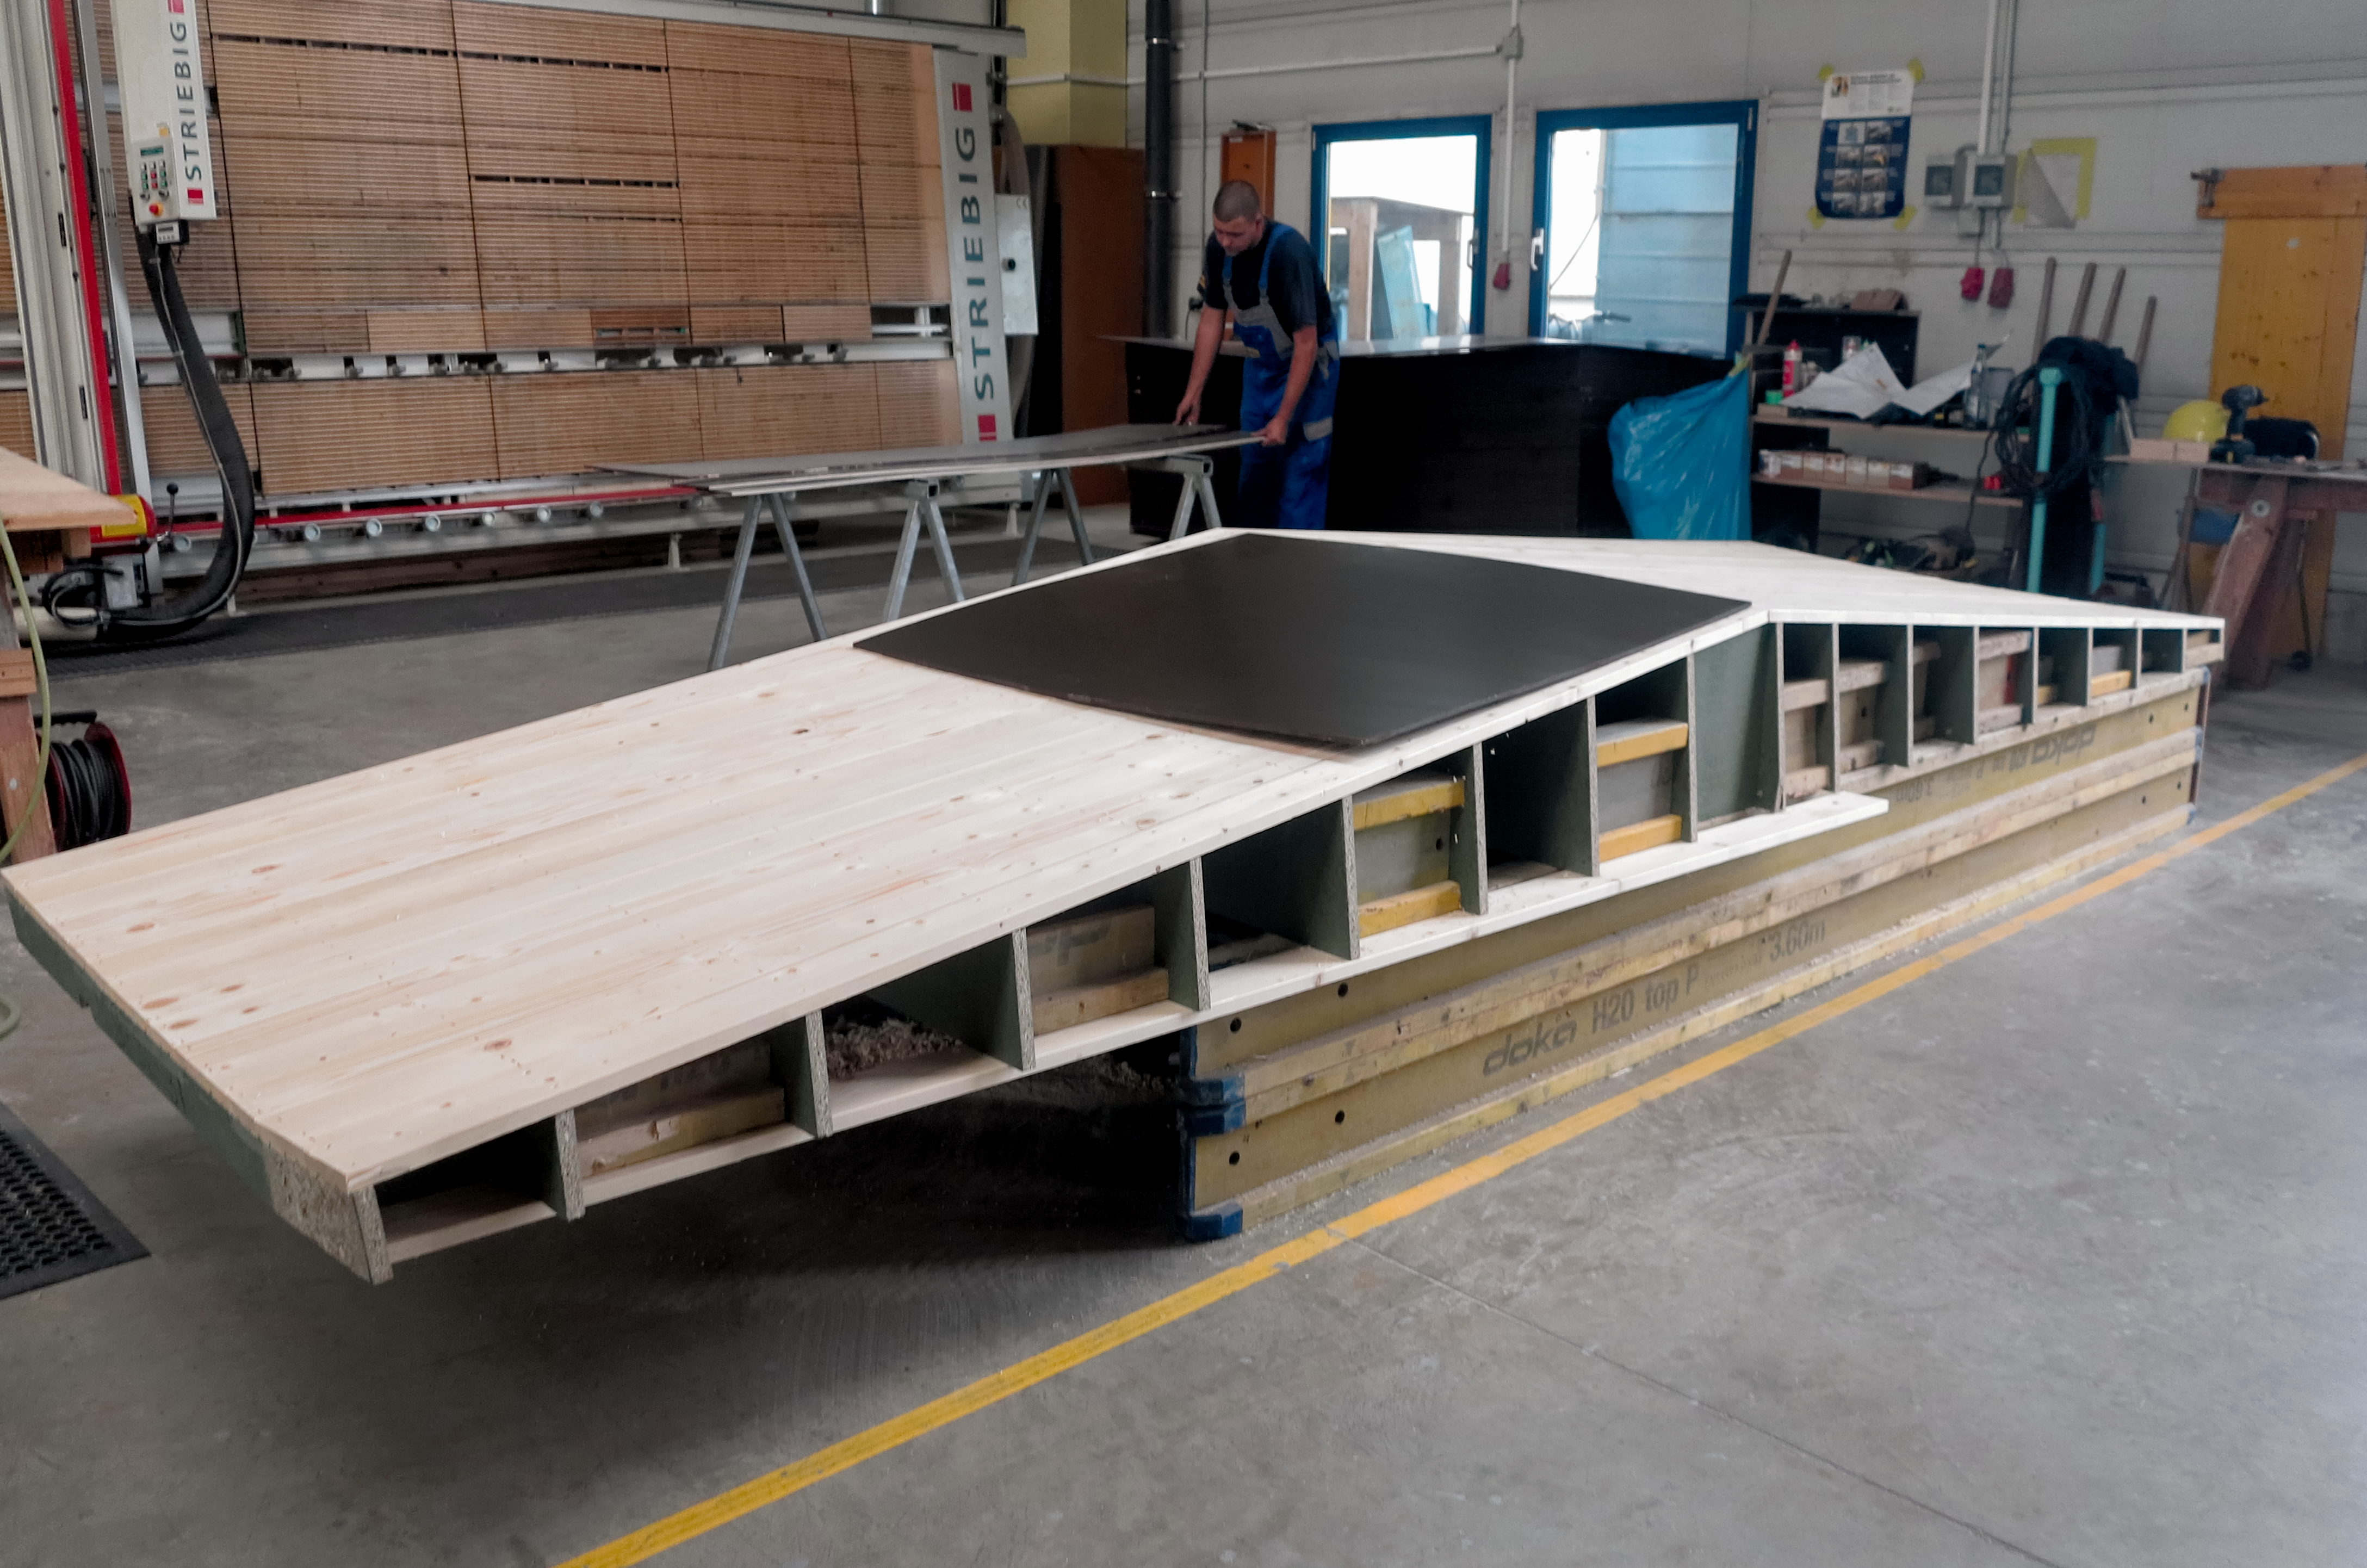

Walls in all shapes and sizes

Formwork of the walls for the ESO Supernova Planetarium & Visitor Centre.

Credit: ESO